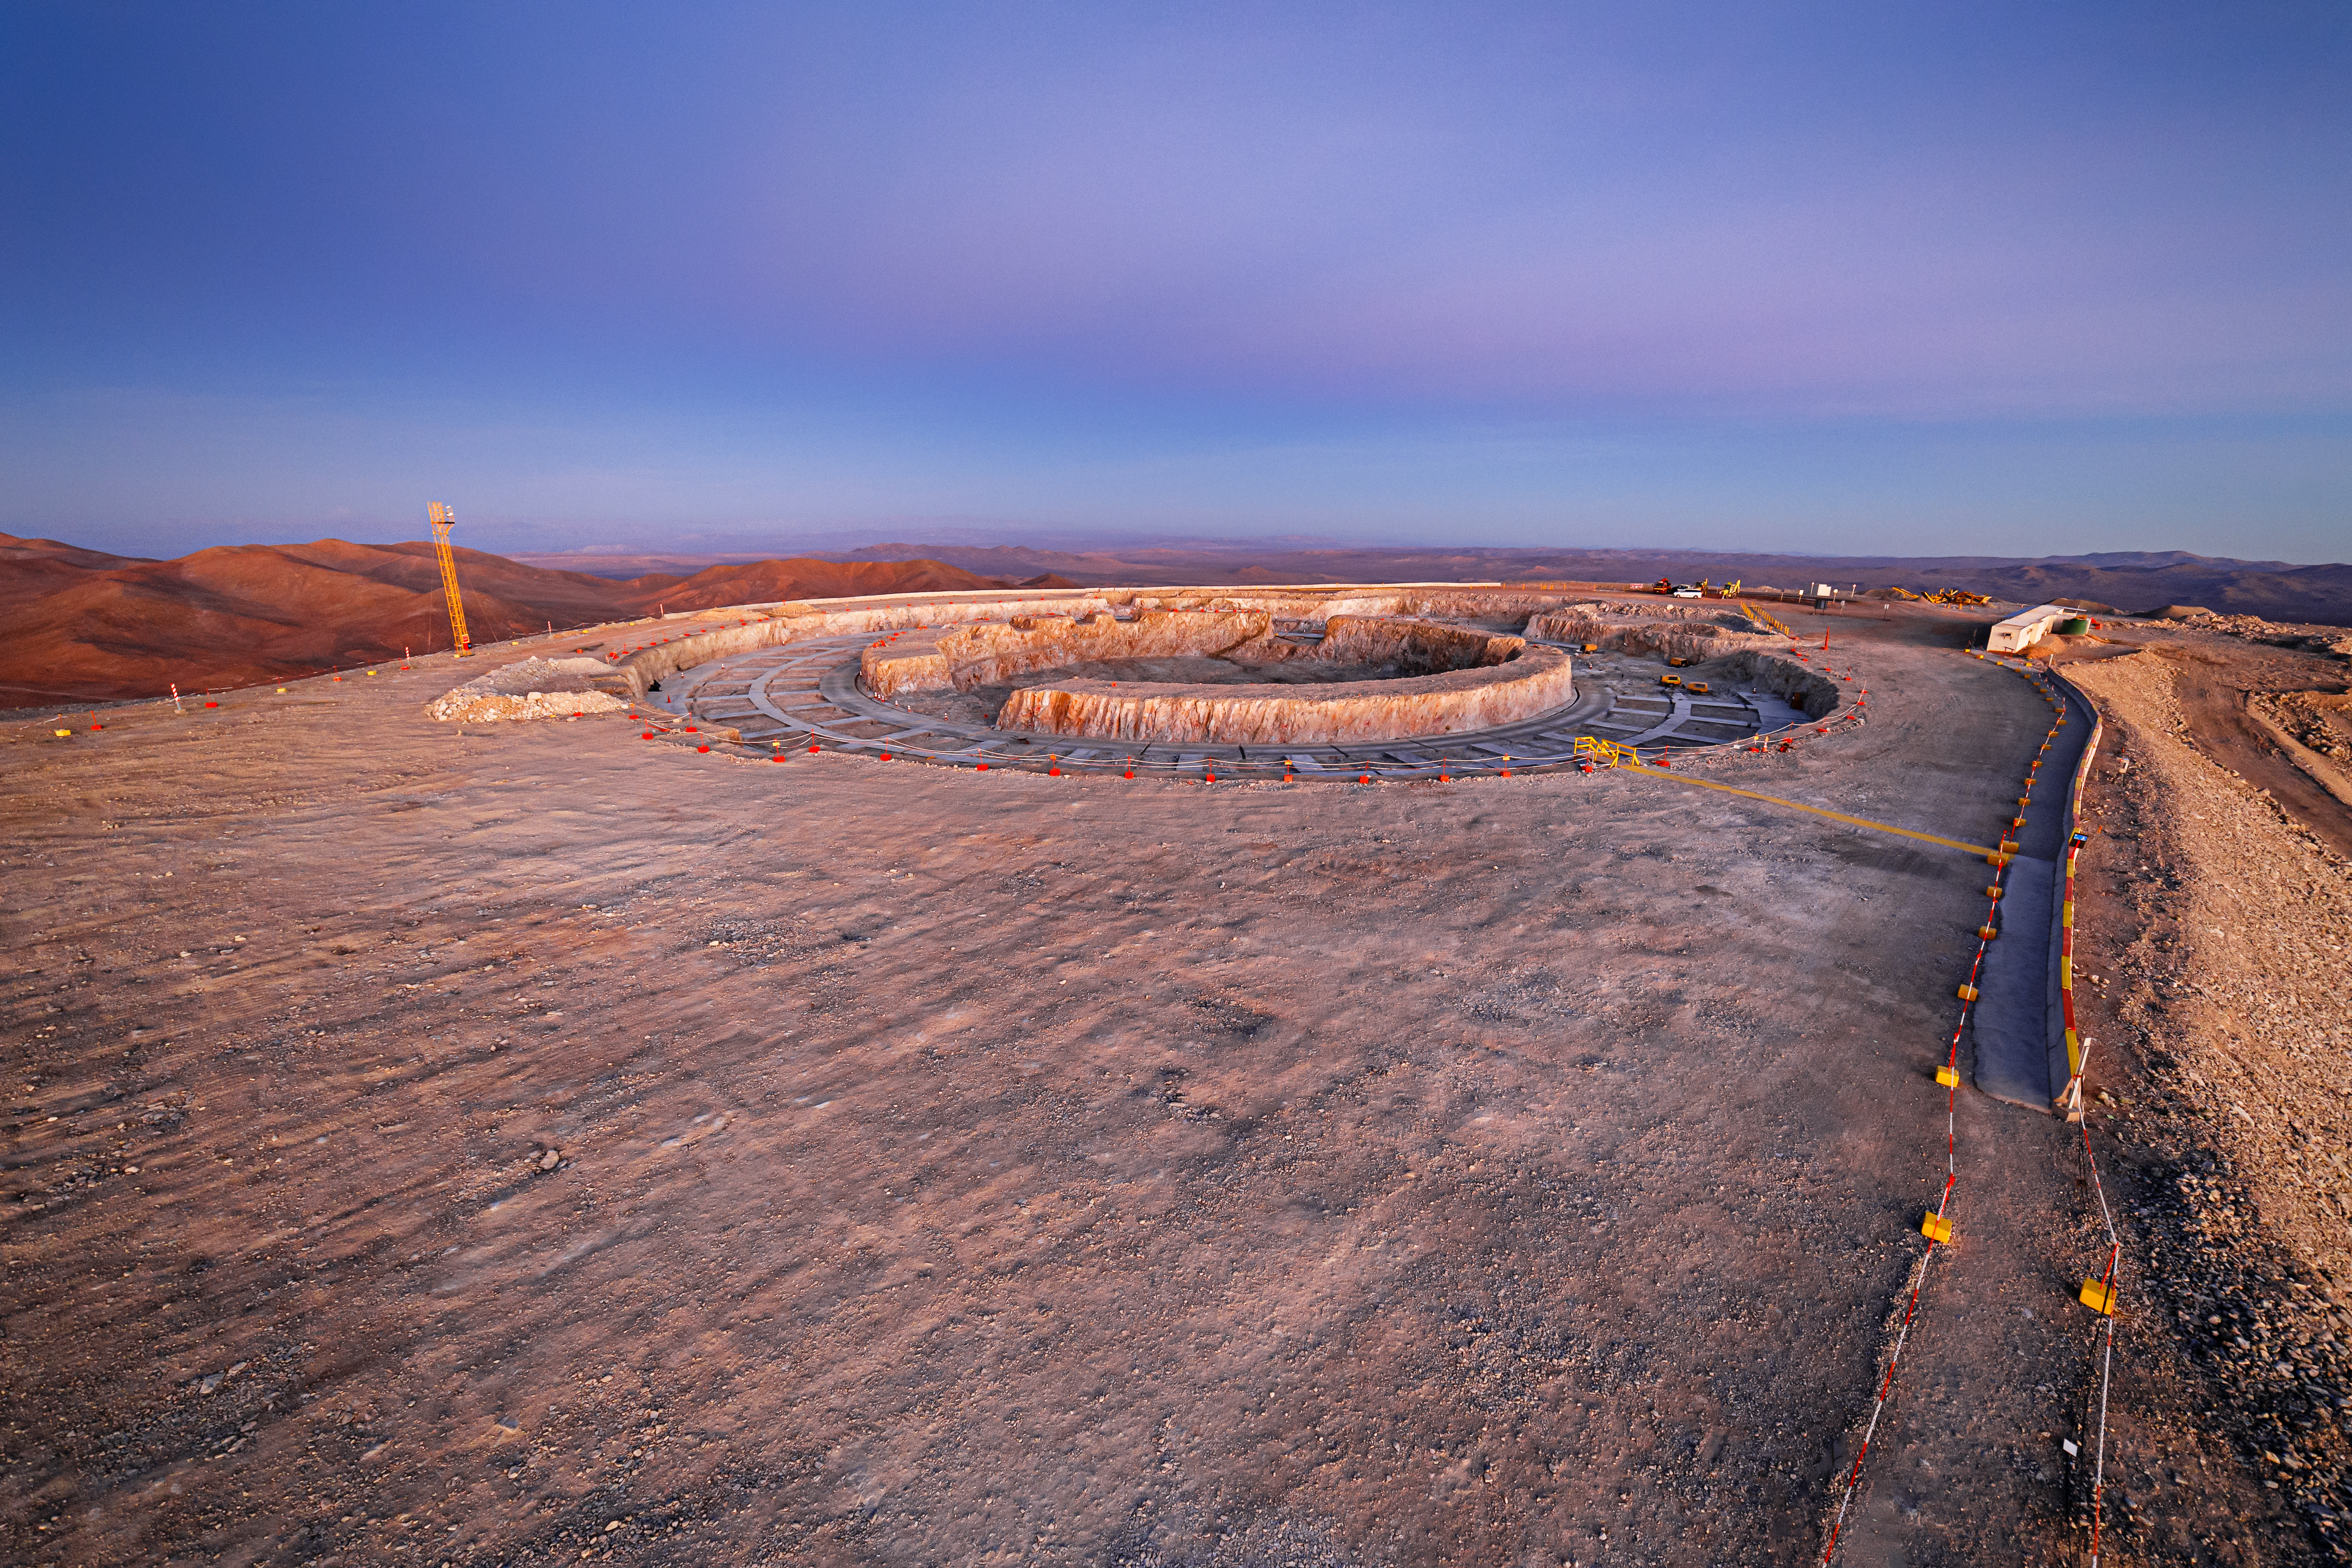

Construction of the ELT in Chile is underway

The Armazones crater, where the Extremely Large Telescope is being built, is perfectly placed for pristine views of the night sky. Construction of the ELT is underway at Chile, 2019. The ELT is motivated by a wide rande of scientific challenges encountered by modern astronomy, and scientists hope its observations will uncover mysteries of the Universe. On this view, the constriction site falls into the twilight colours while anticrepuscular rays appears in the sky.

Credit: ESO/P. Horálek